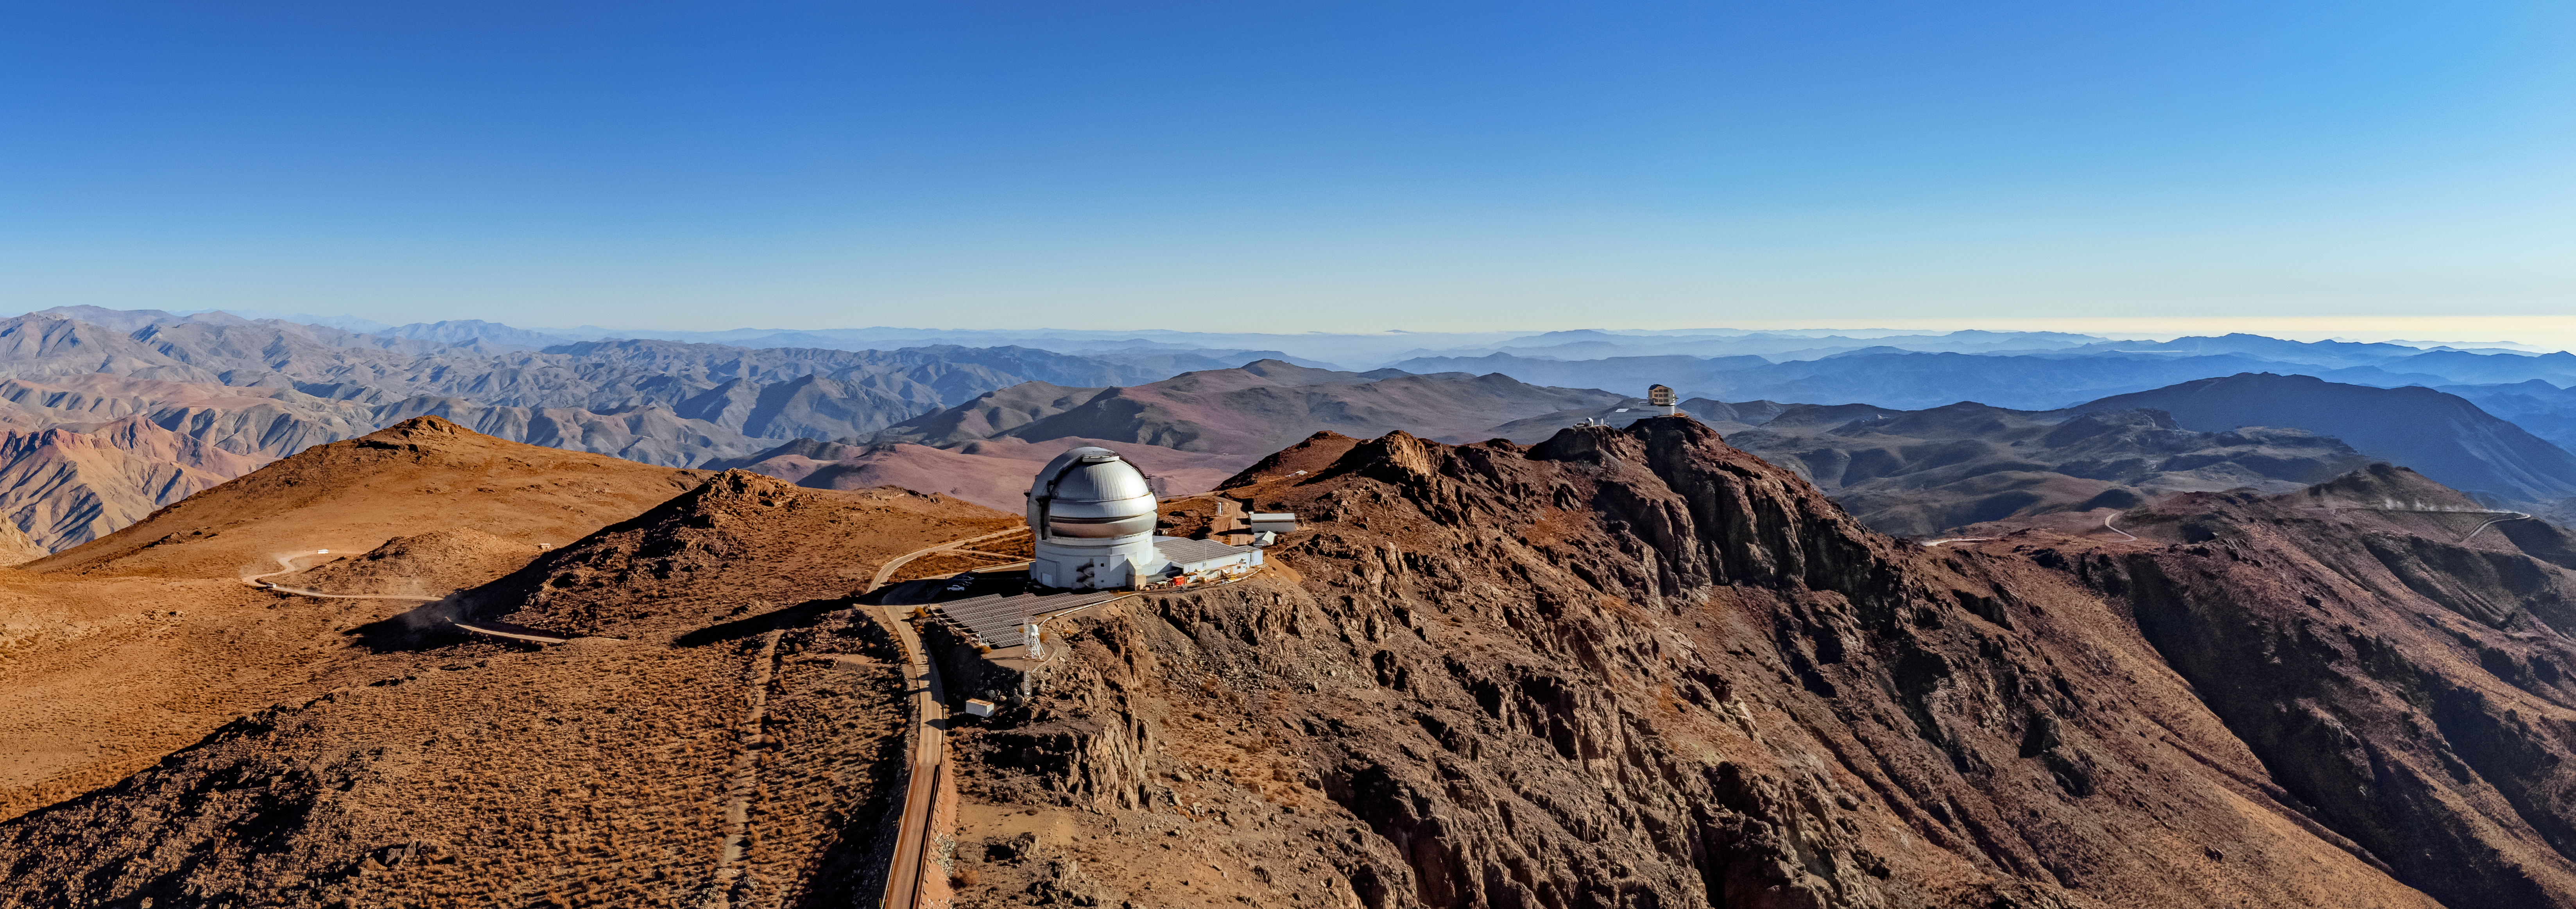

Gemini South on Cerro Pachón

An aerial view of Gemini South on Cerro Pachón in Chile.

Credit: NOIRLab/NSF/AURA/T. Matsopoulos